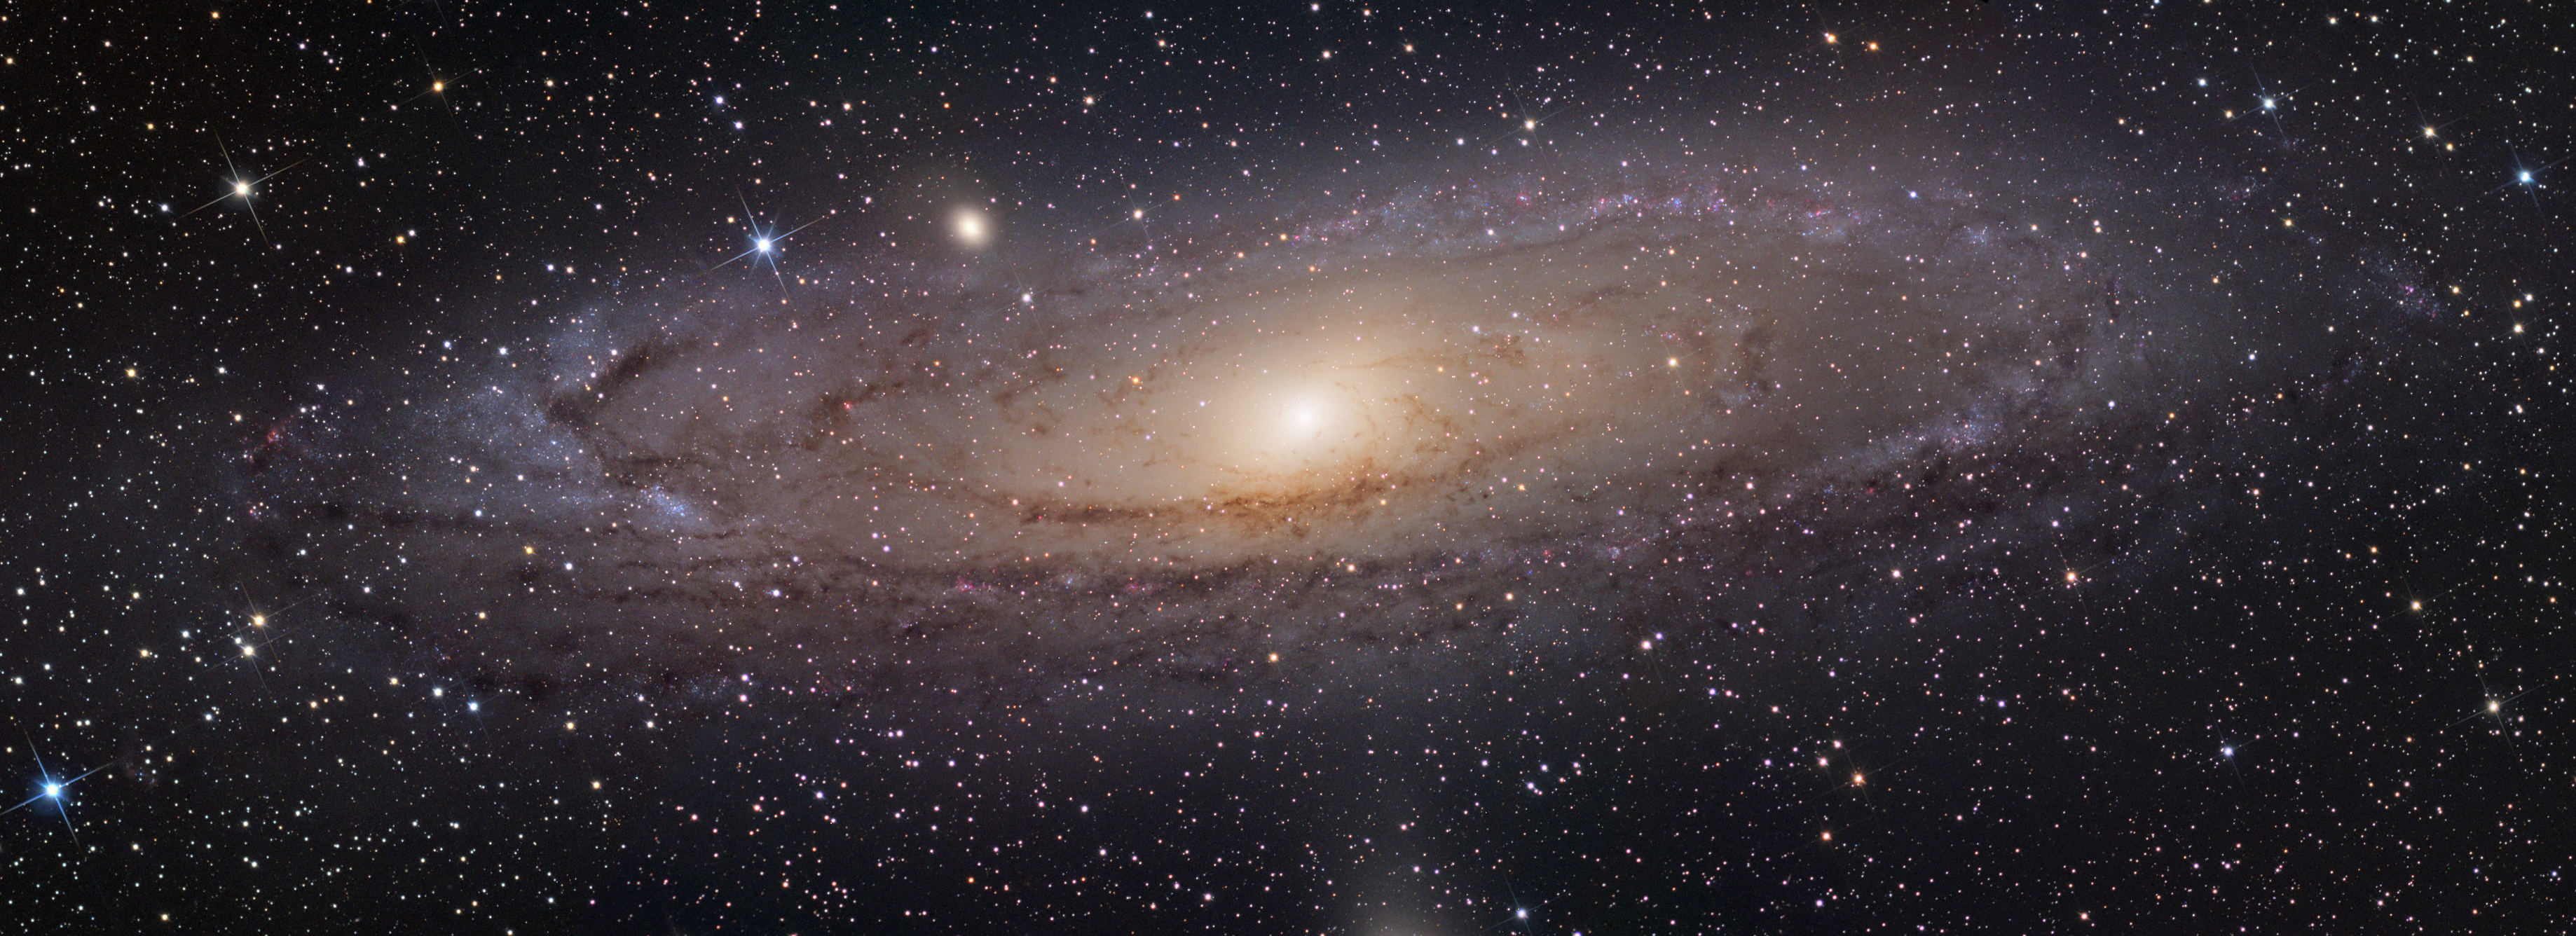

M31 (Andromeda Galaxy)

M31 is the closest spiral galaxy to our own Milky Way. Located 2.3 million light years away one can easily find this in the Andromeda constellation with their naked eye on clear moonless nights. Historically speaking this galaxy is first mentioned by the Persian astronomer Al Sufi in the year 905 A.D. and can be found on star charts dating back before the invention of the telescope. On clear moonless nights away from city lights and with a pair of quality binoculars this object can be traced out to an angular size of 4 degrees. To give you a comparison the full moon has an angular size of just 1/2 a degree. NOAO has a nice image to demonstrate this angular scale.

This image was taken as part of Advanced Observing Program (AOP) program at Kitt Peak Visitor Center during 2014.

Credit: KPNO/NOIRLab/NSF/AURA/Adam Block